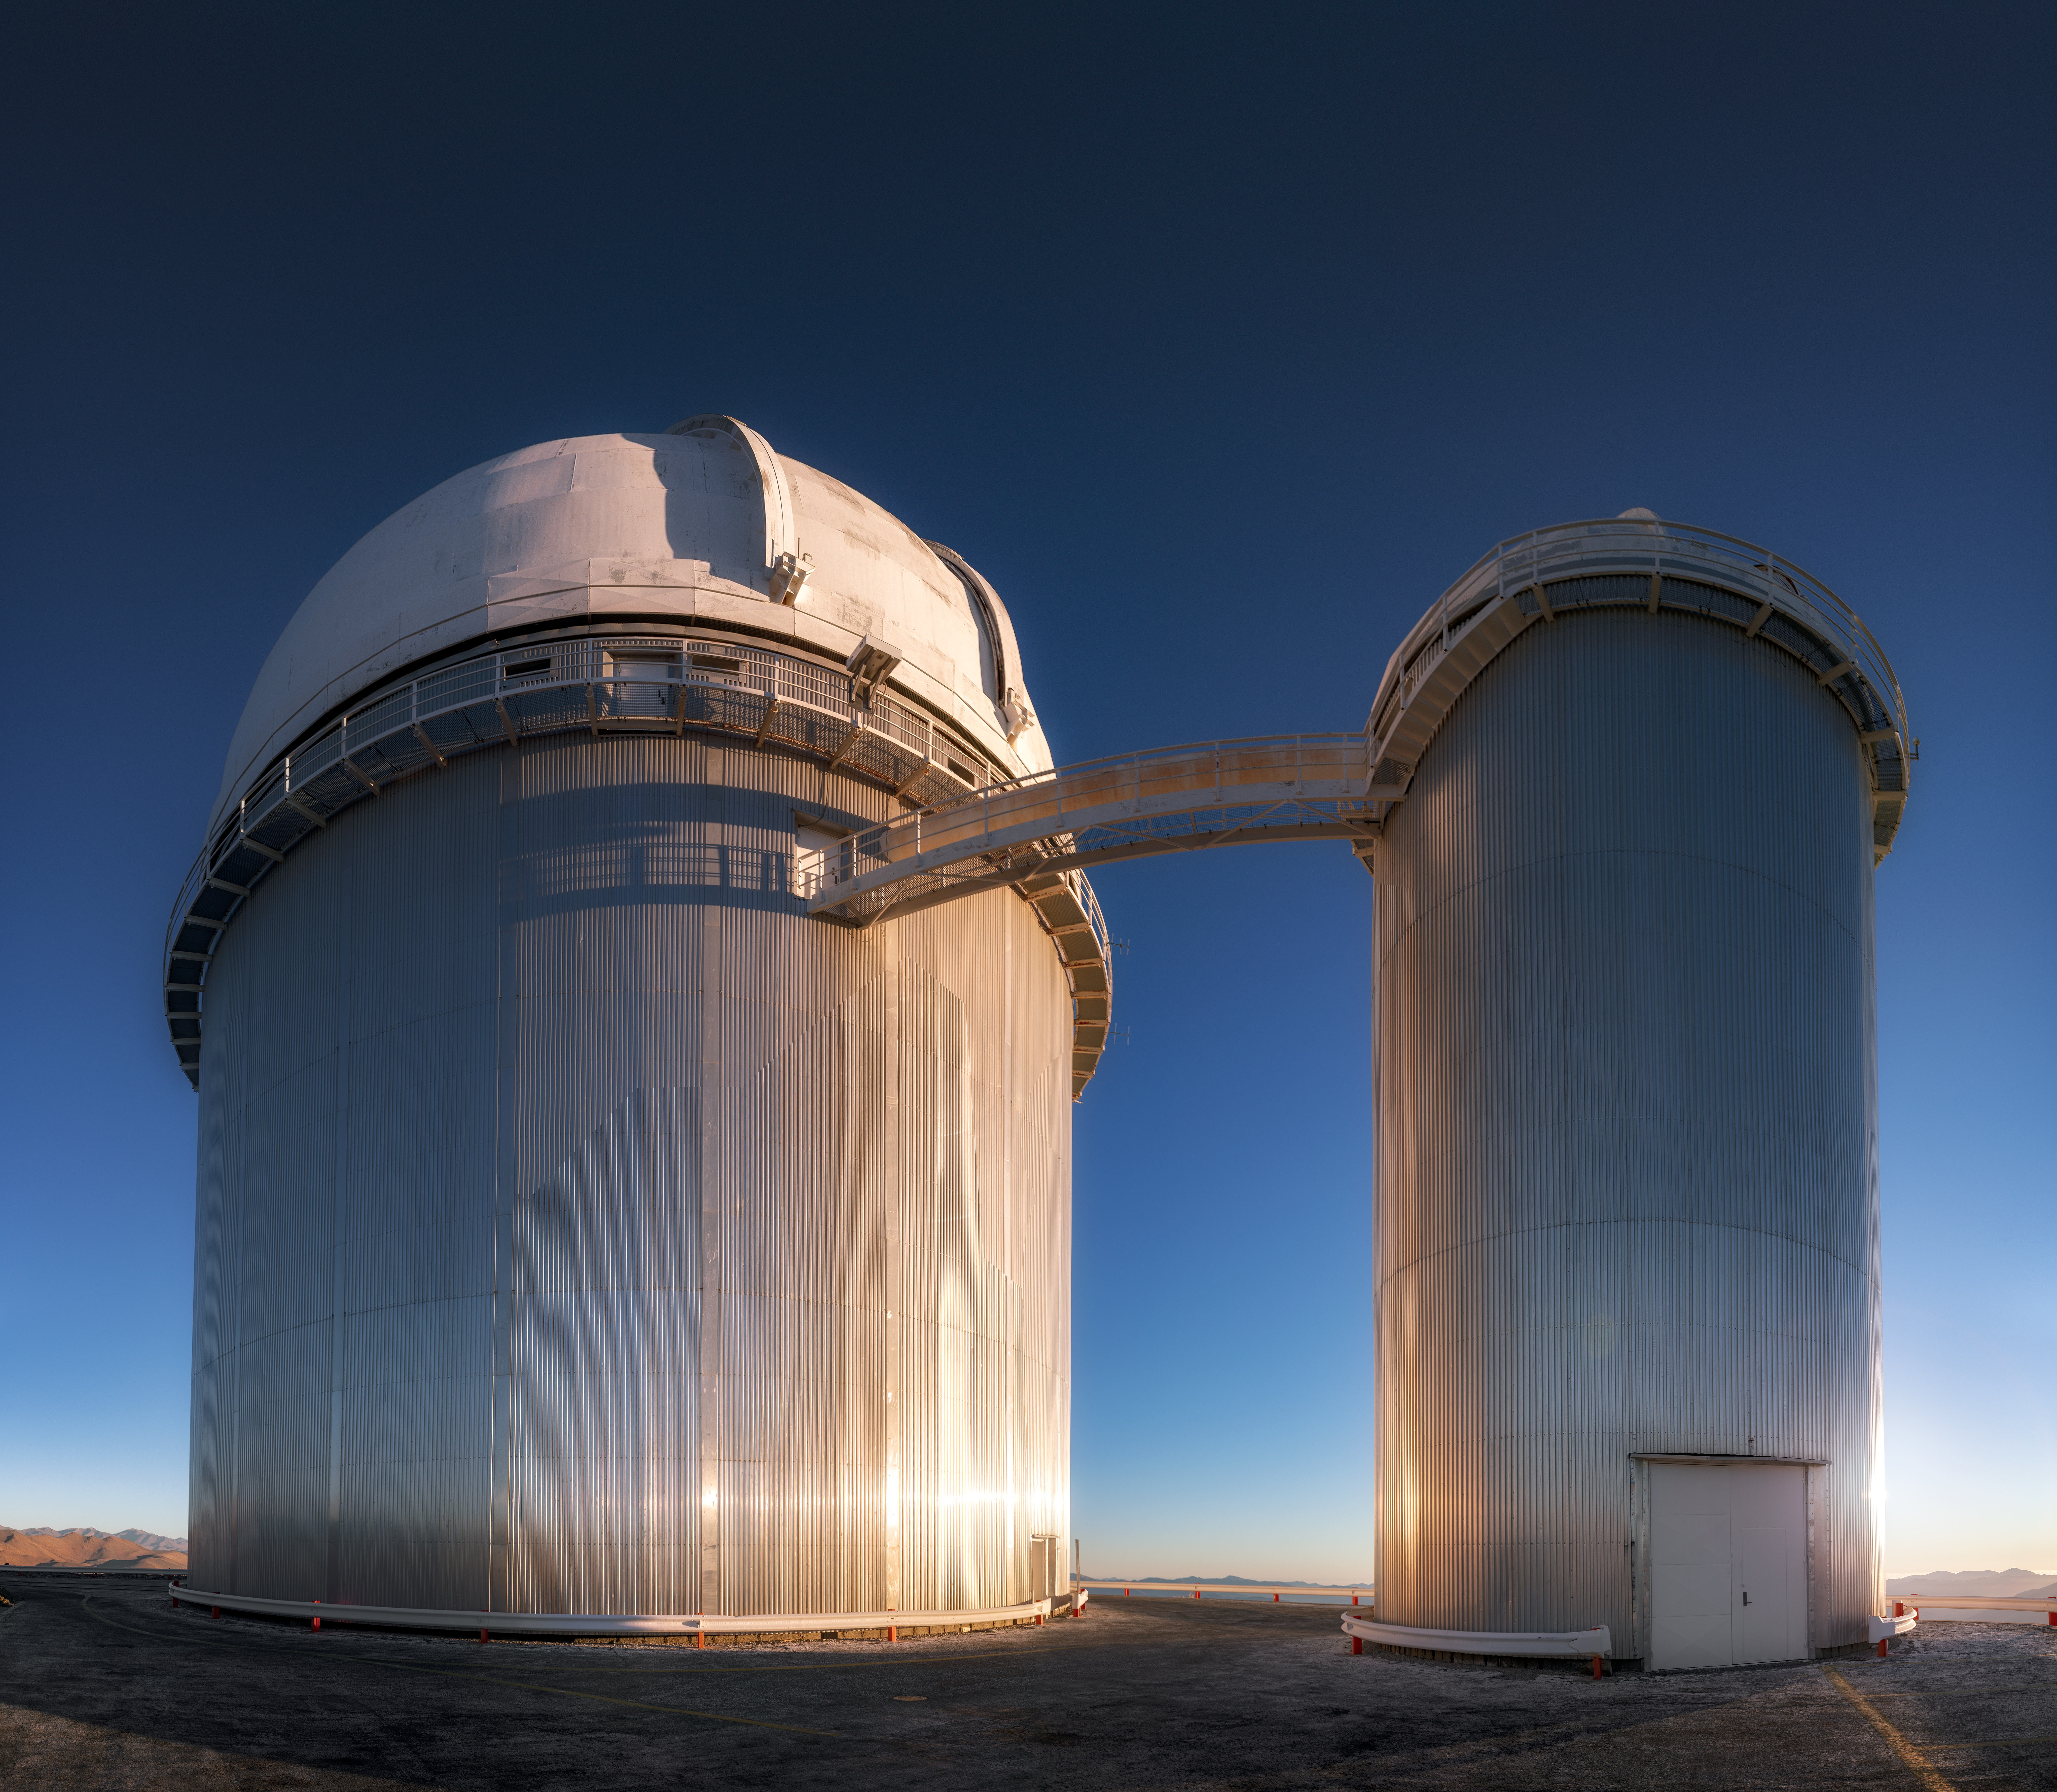

ESO 3.6-metre telescope

Pictured here is ESO 3.6-metre telescope located at La Silla Observatory in the Chilean Atacama Desert. This telescope began operations in 1977 and today hosts the High Accuracy Radial velocity Planet Searcher, or HARPS, the world's foremost exoplanet hunter.

Credit: ESO/M. Zamani